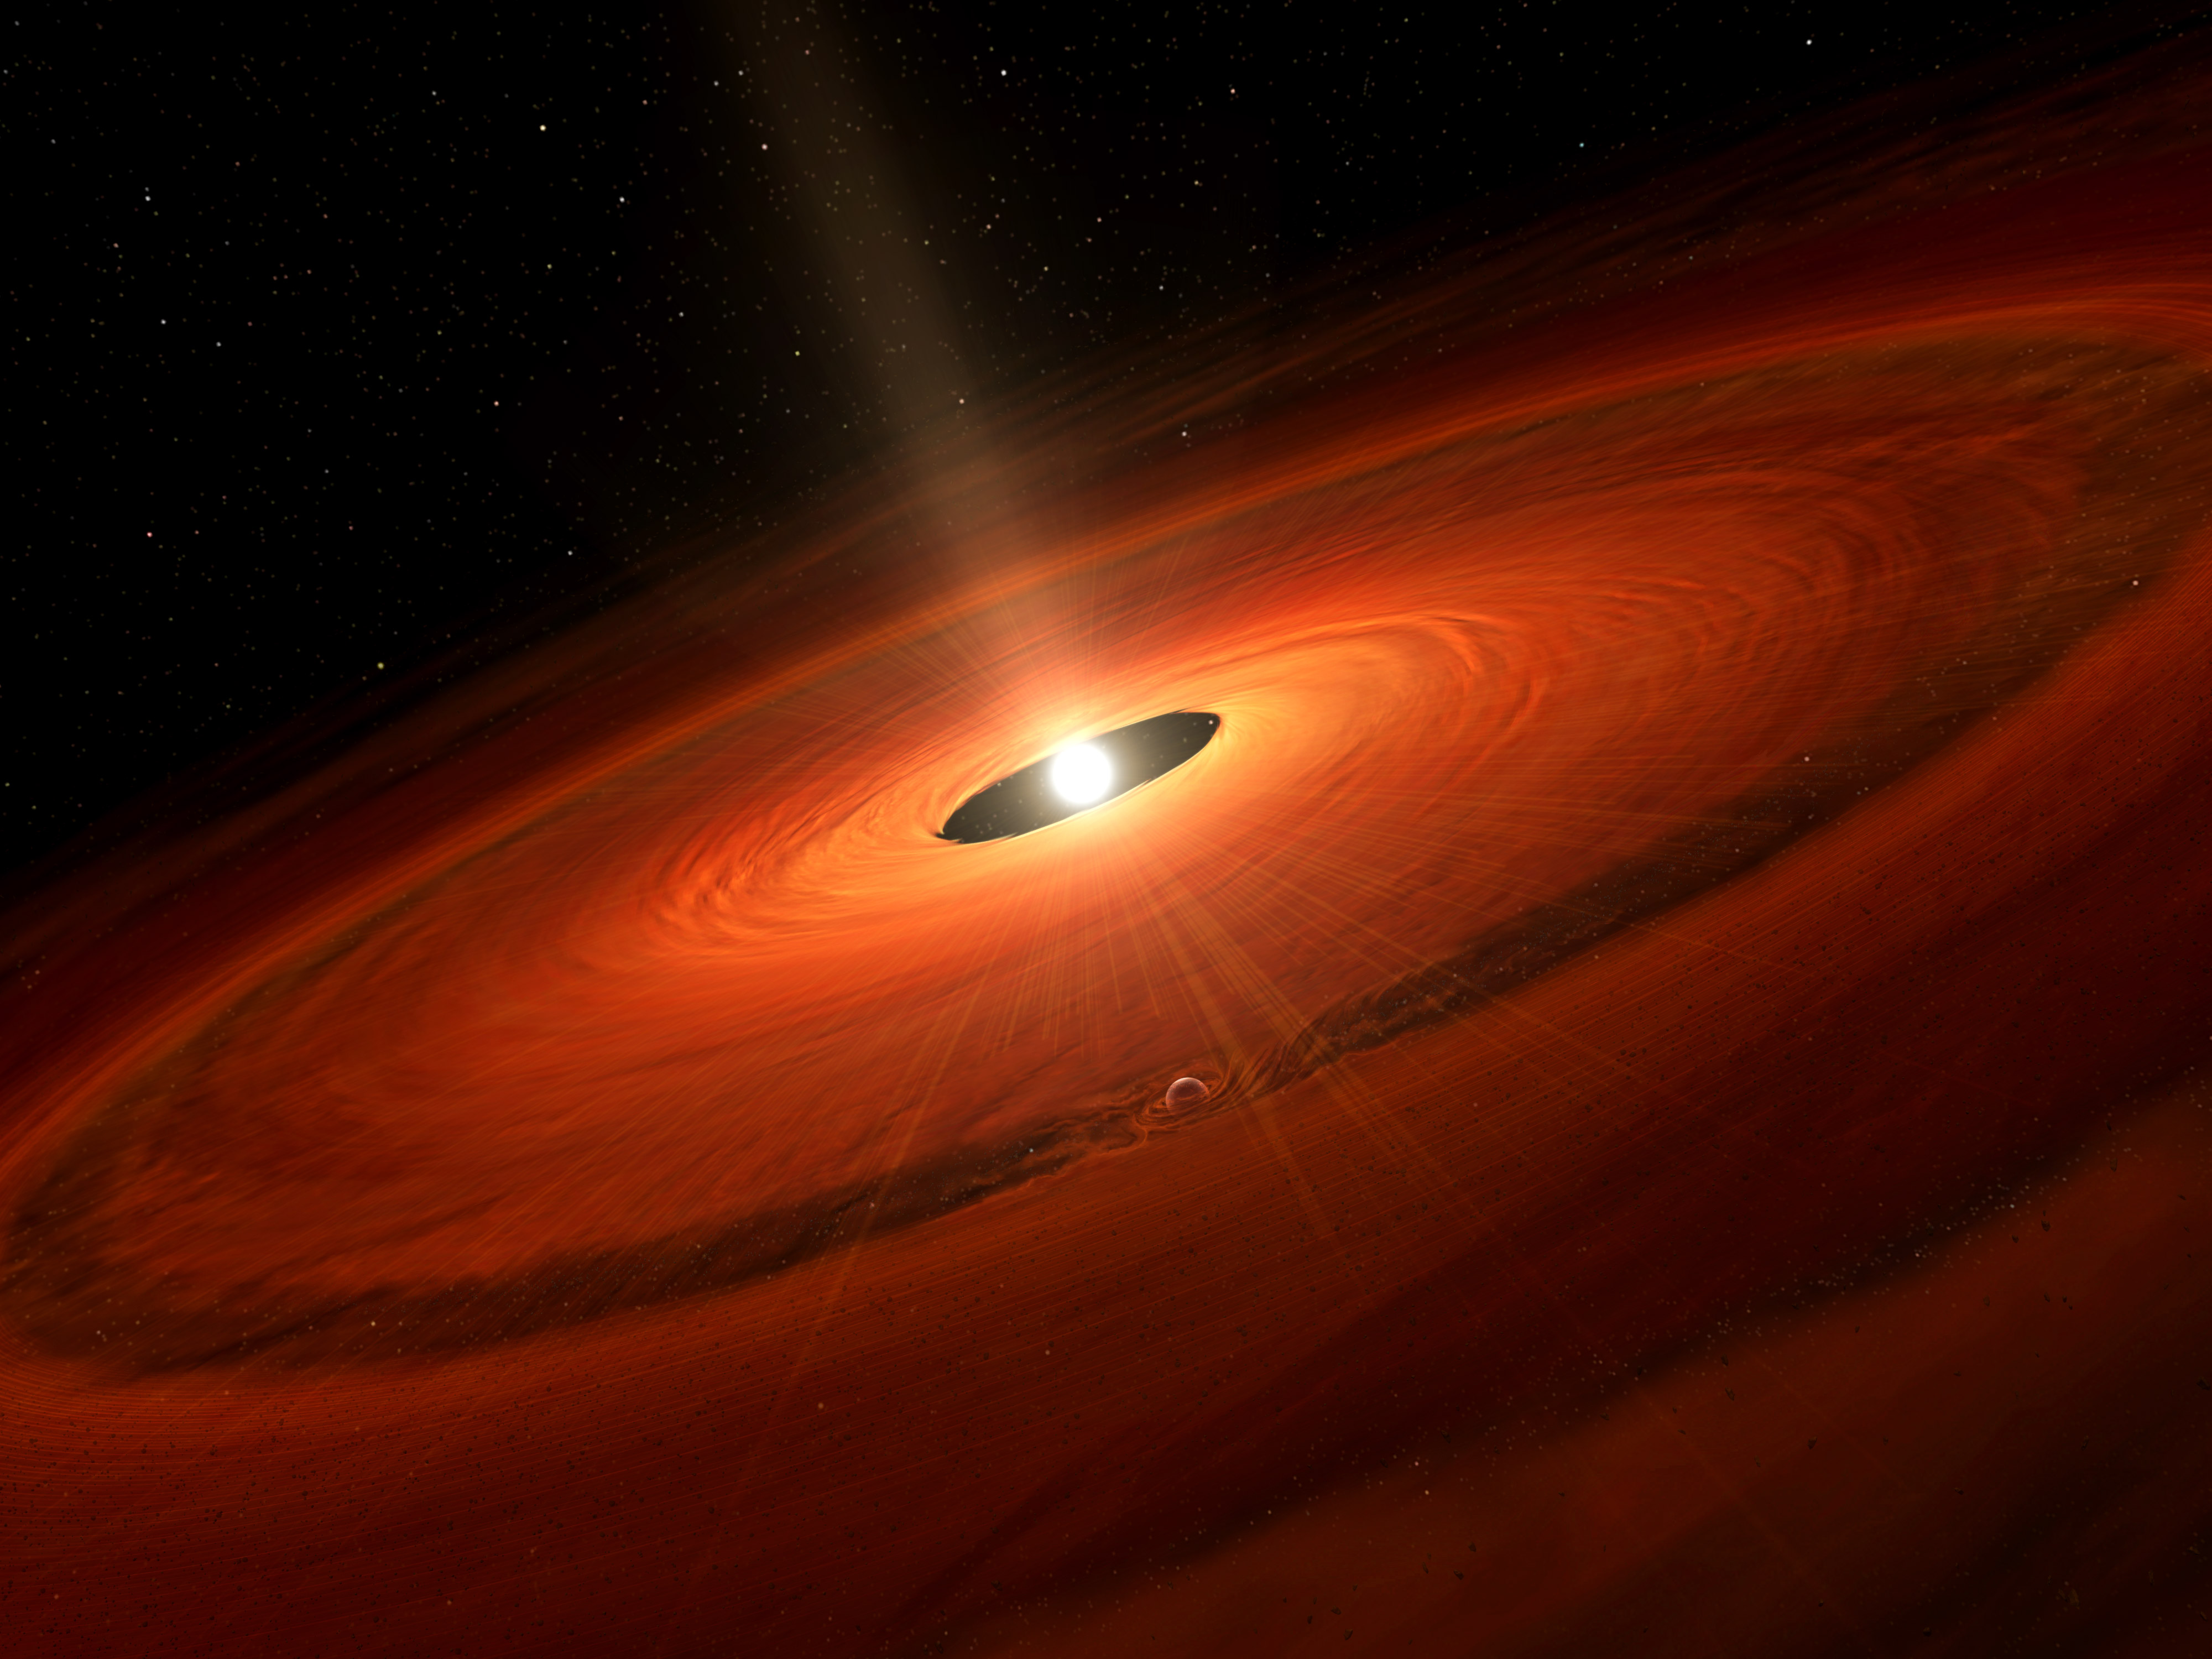

Artist impression of the heart of galaxy NGC 1068

Artist impression of the heart of galaxy NGC 1068, which harbors an actively feeding supermassive black hole. Arising from the black hole’s outer accretion disk, ALMA discovered clouds of cold molecular gas and dust. This material is being accelerated by magnetic fields in the disk, reaching speeds of about 400 to 800 kilometers per second. This material gets expelled from the disk and goes on to hide the region around the black hole from optical telescopes on Earth. Essentially, the black hole is cloaking itself behind a veil of its own exhaust.

Credit: NRAO/AUI/NSF; D. Berry / Skyworks |